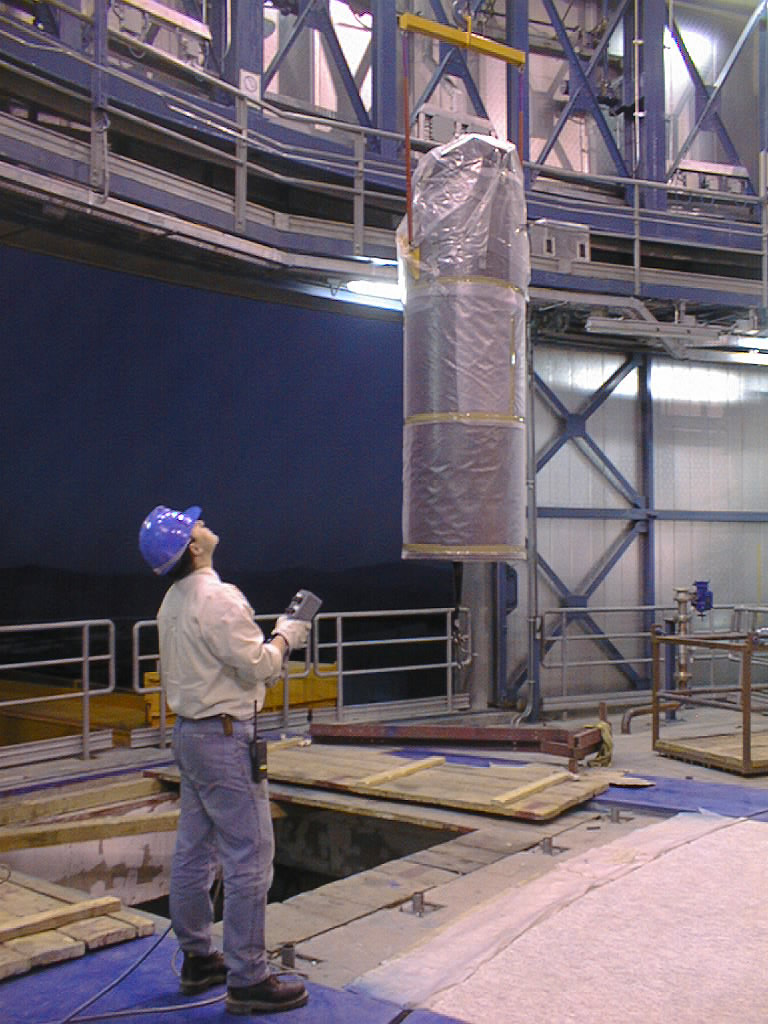

Installation Work on VLT UT2

The M3 Unit in its protective cover is lifted into position. (Photo obtained on December 14, 1998).

Credit: ESO